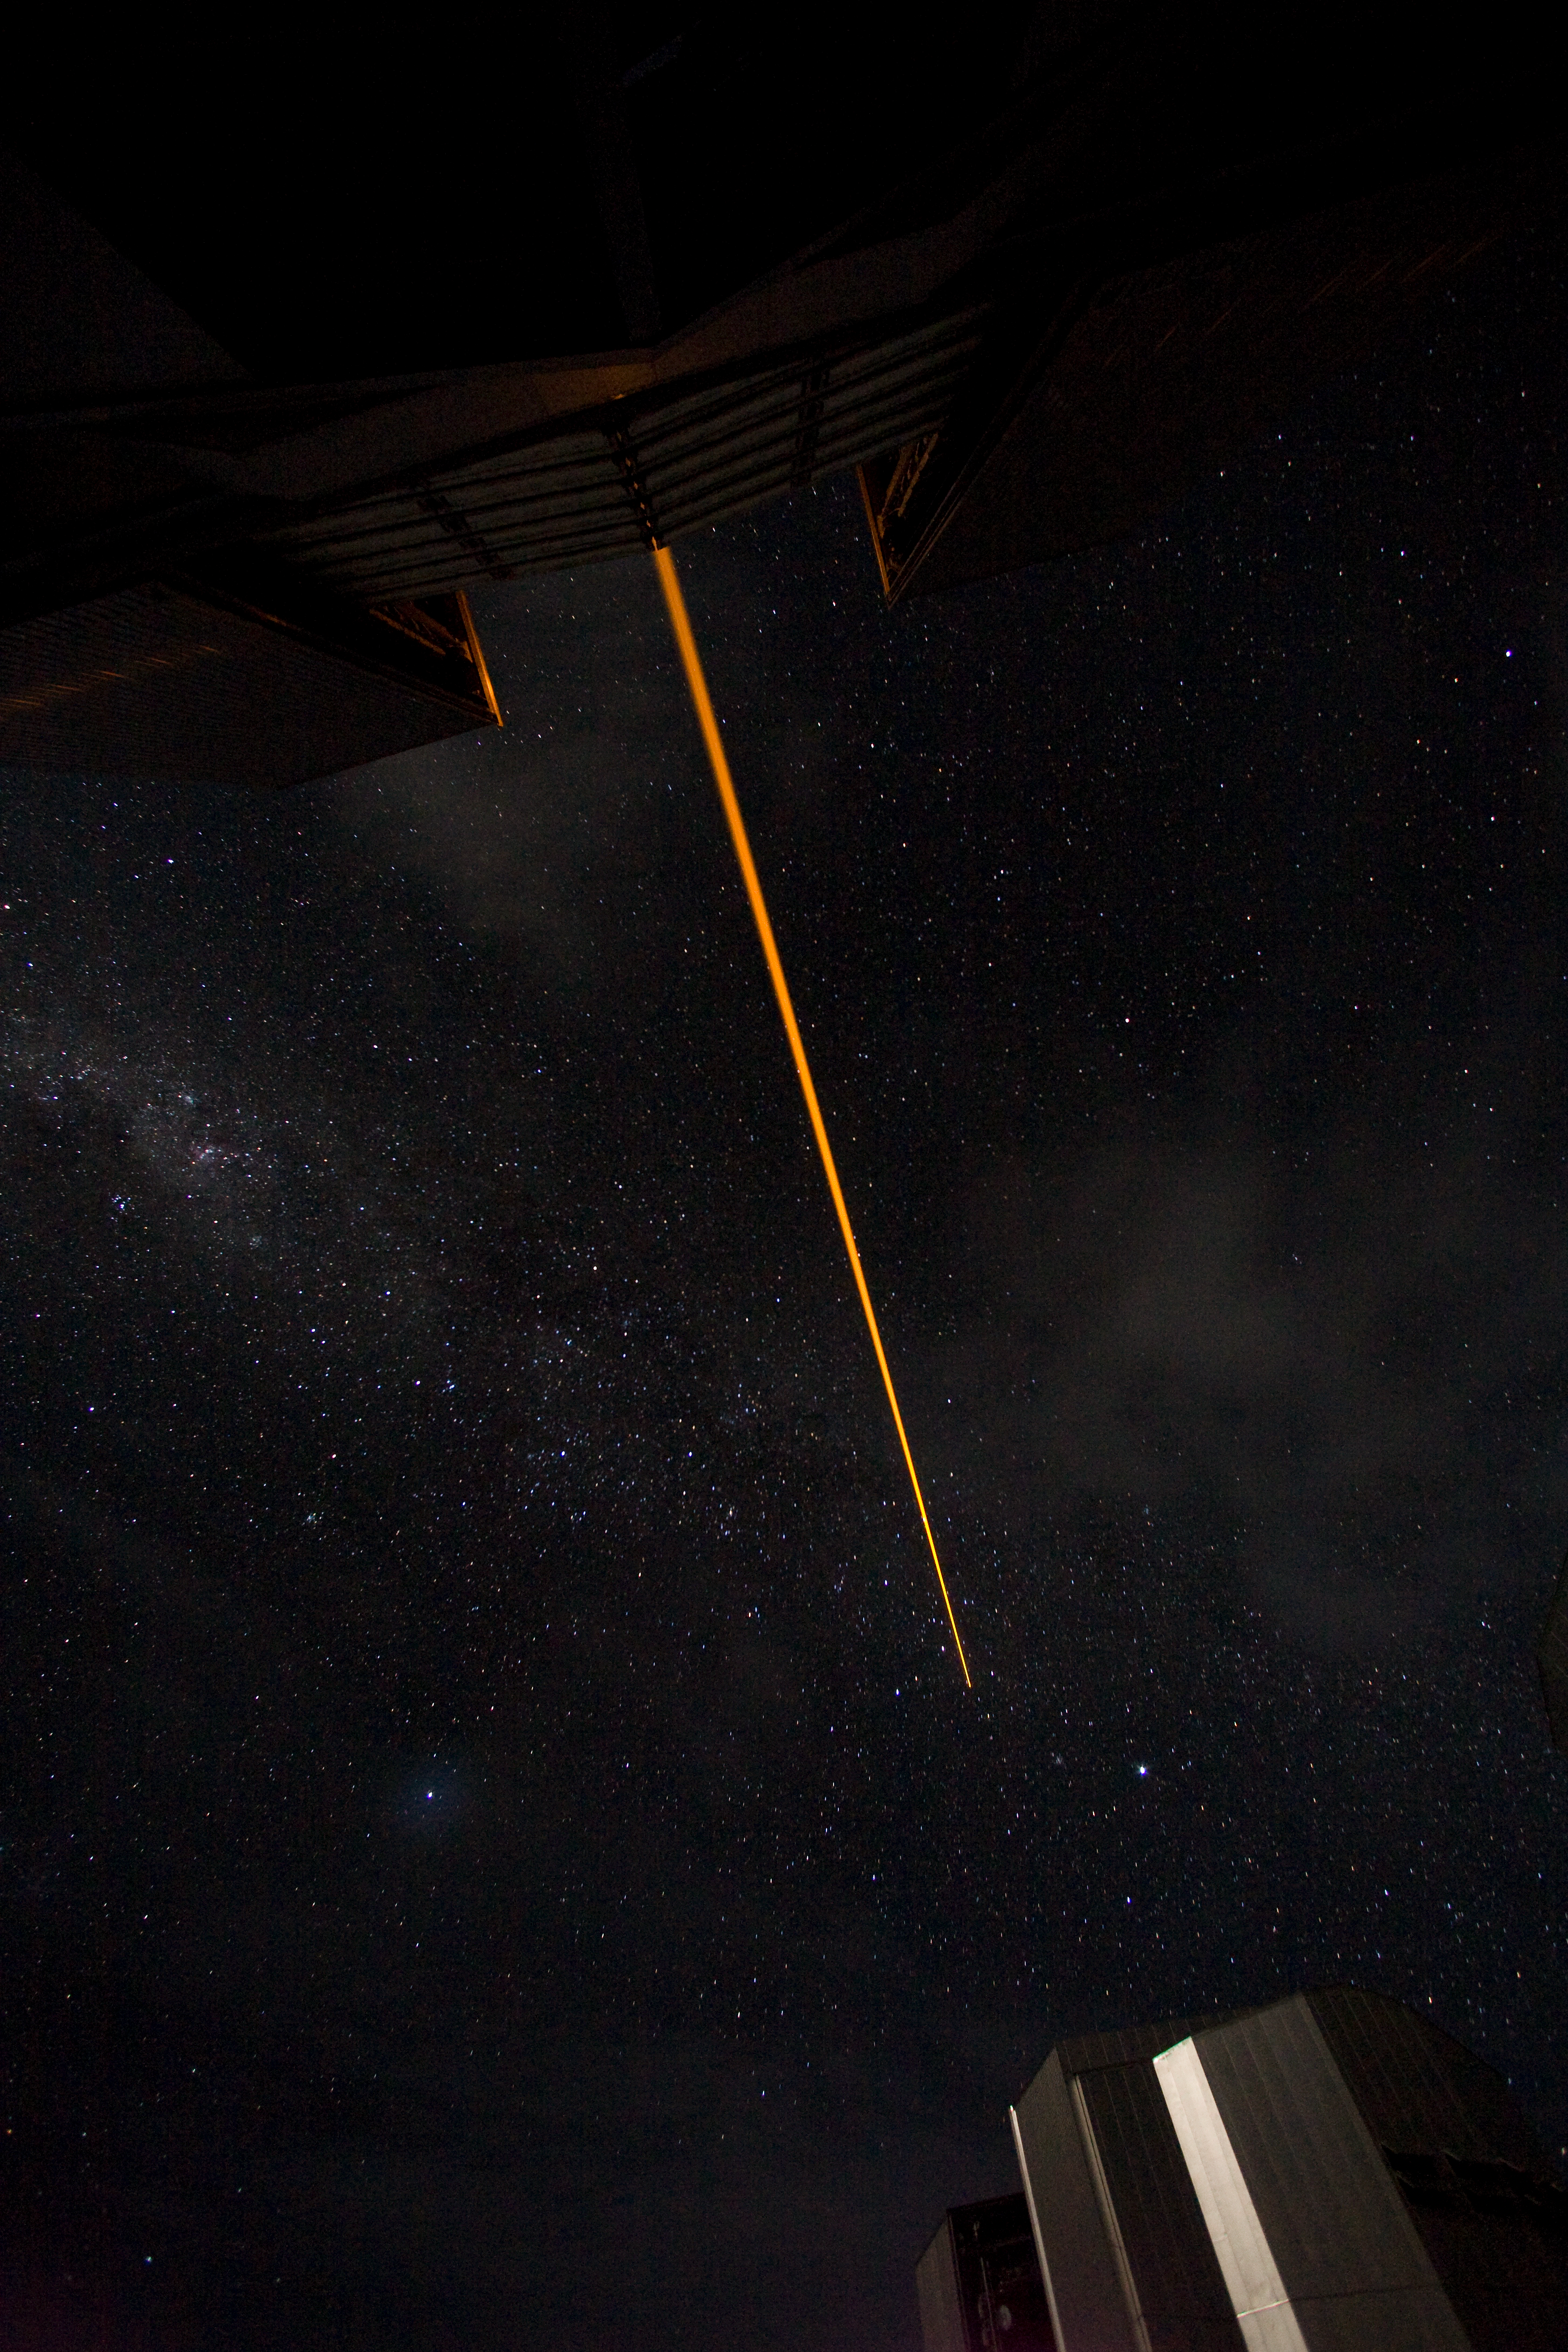

VLT Laser Guide Star

The VLT Laser Guide Star in operation at Paranal in January 2007.

Credit: ESO/H.H.Heyer